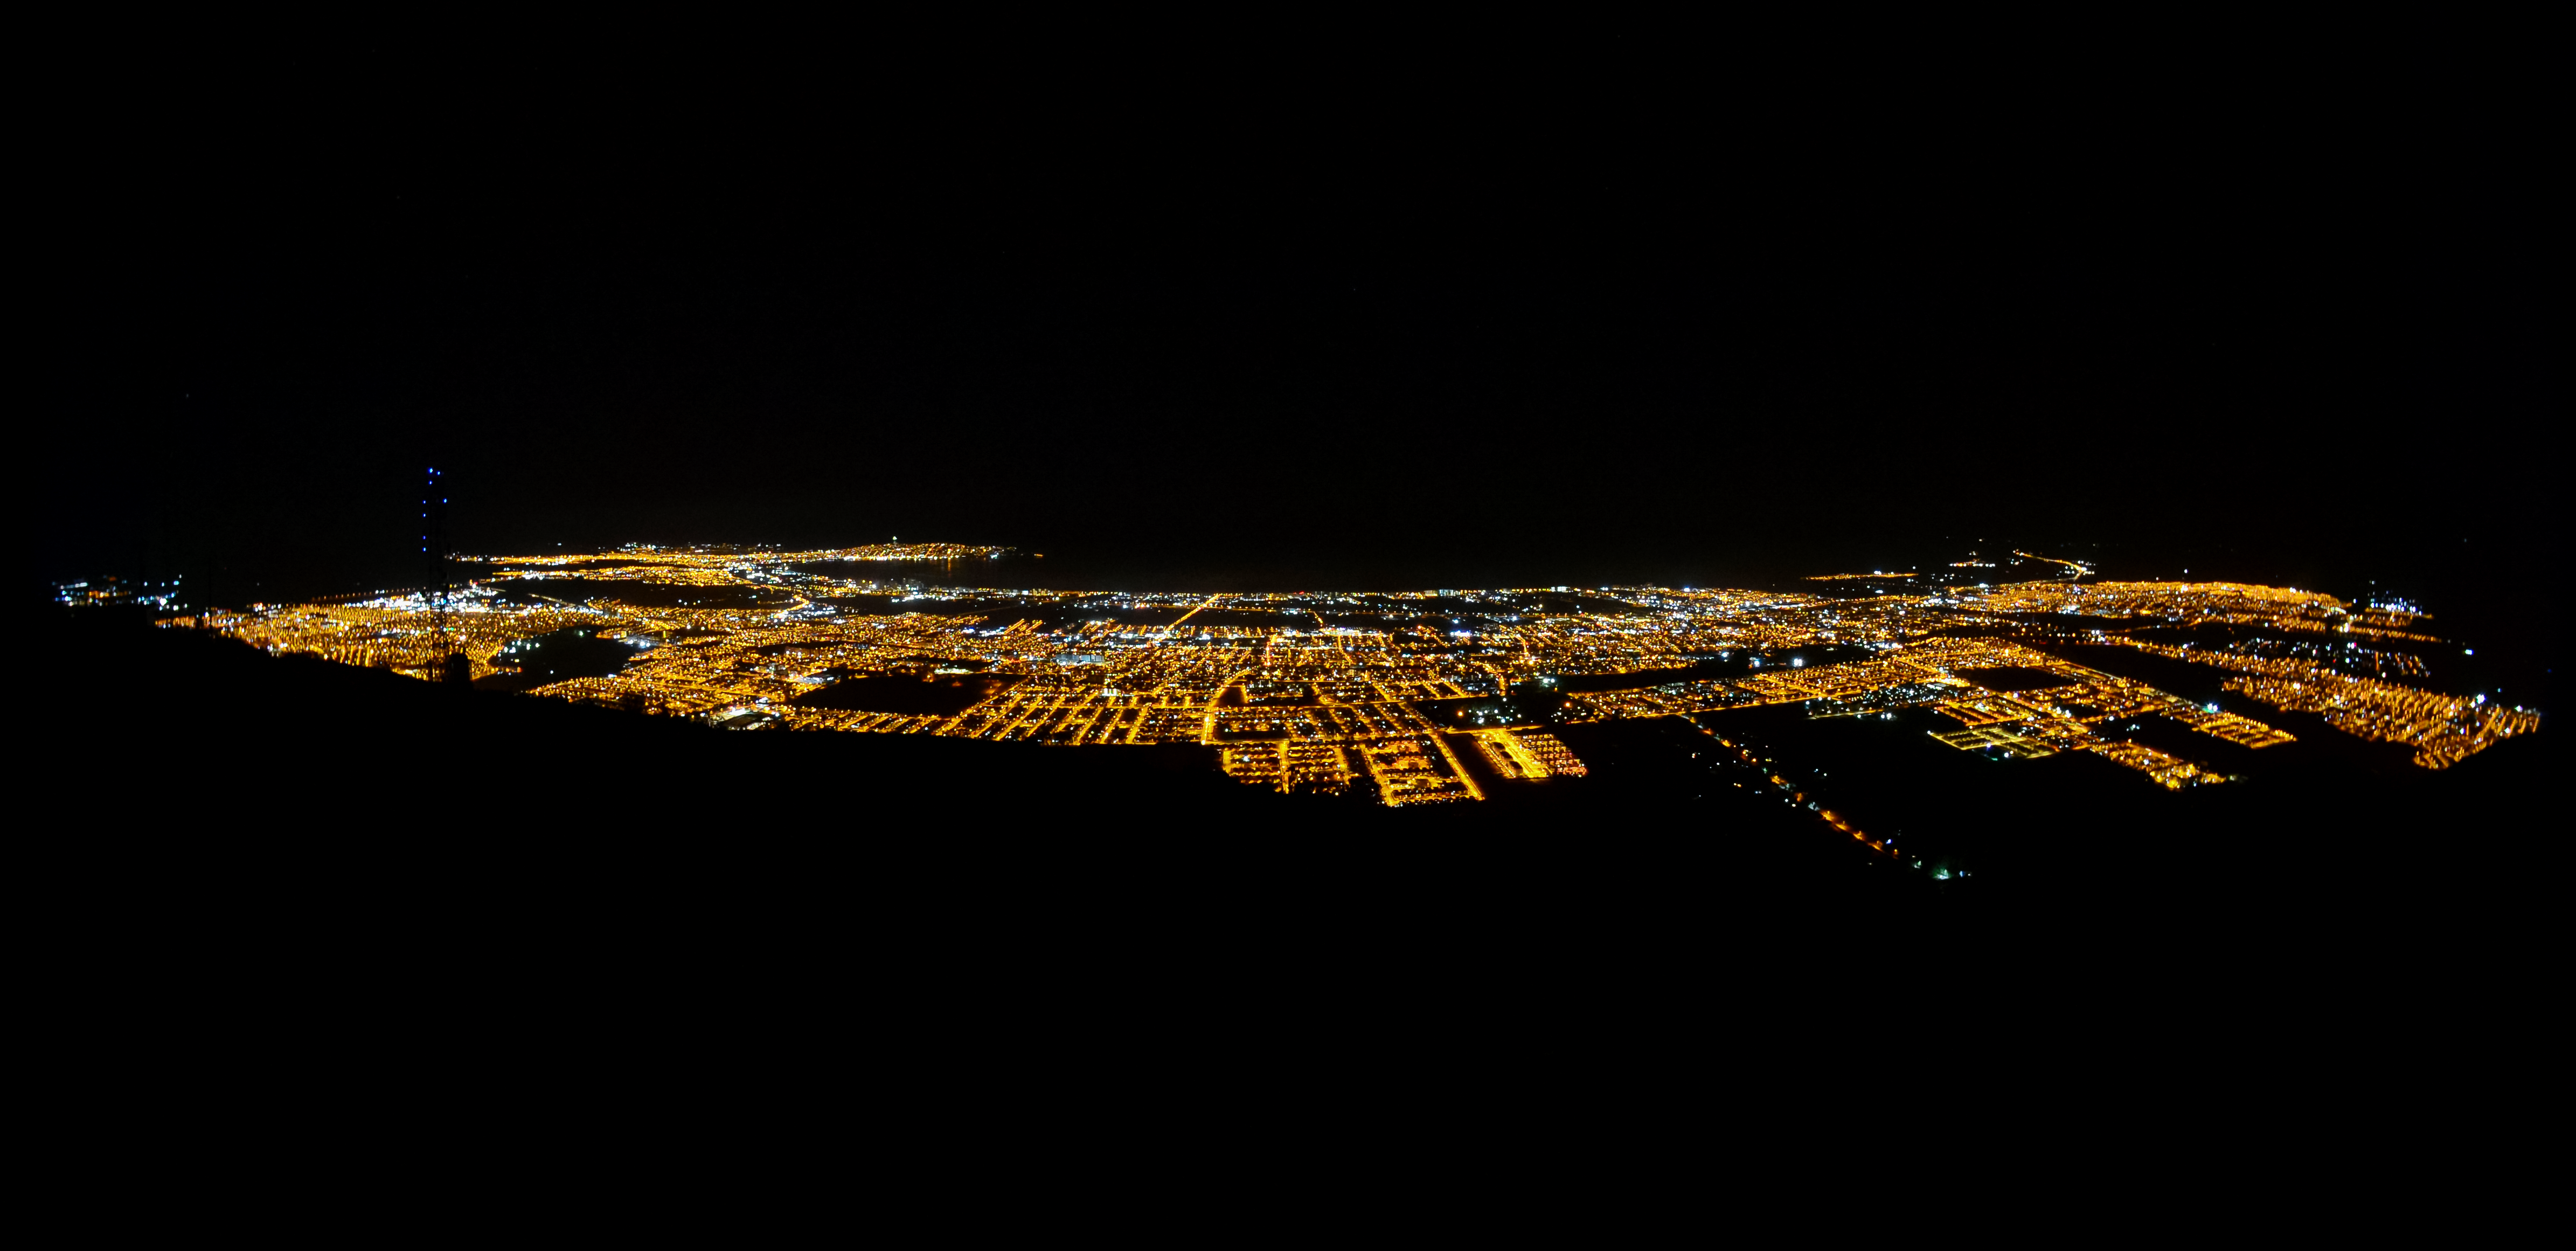

Light Pollution over Coquimbo-La Serena

This image shows light pollution over the Coquimbo-La Serena metropolitan area in 2016. The orange light is from older high-pressure sodium street lamps, while the white light is from newer LEDs, most of which do not conform to dark-sky standards.

Credit: NOIRLab/AURA/NSF